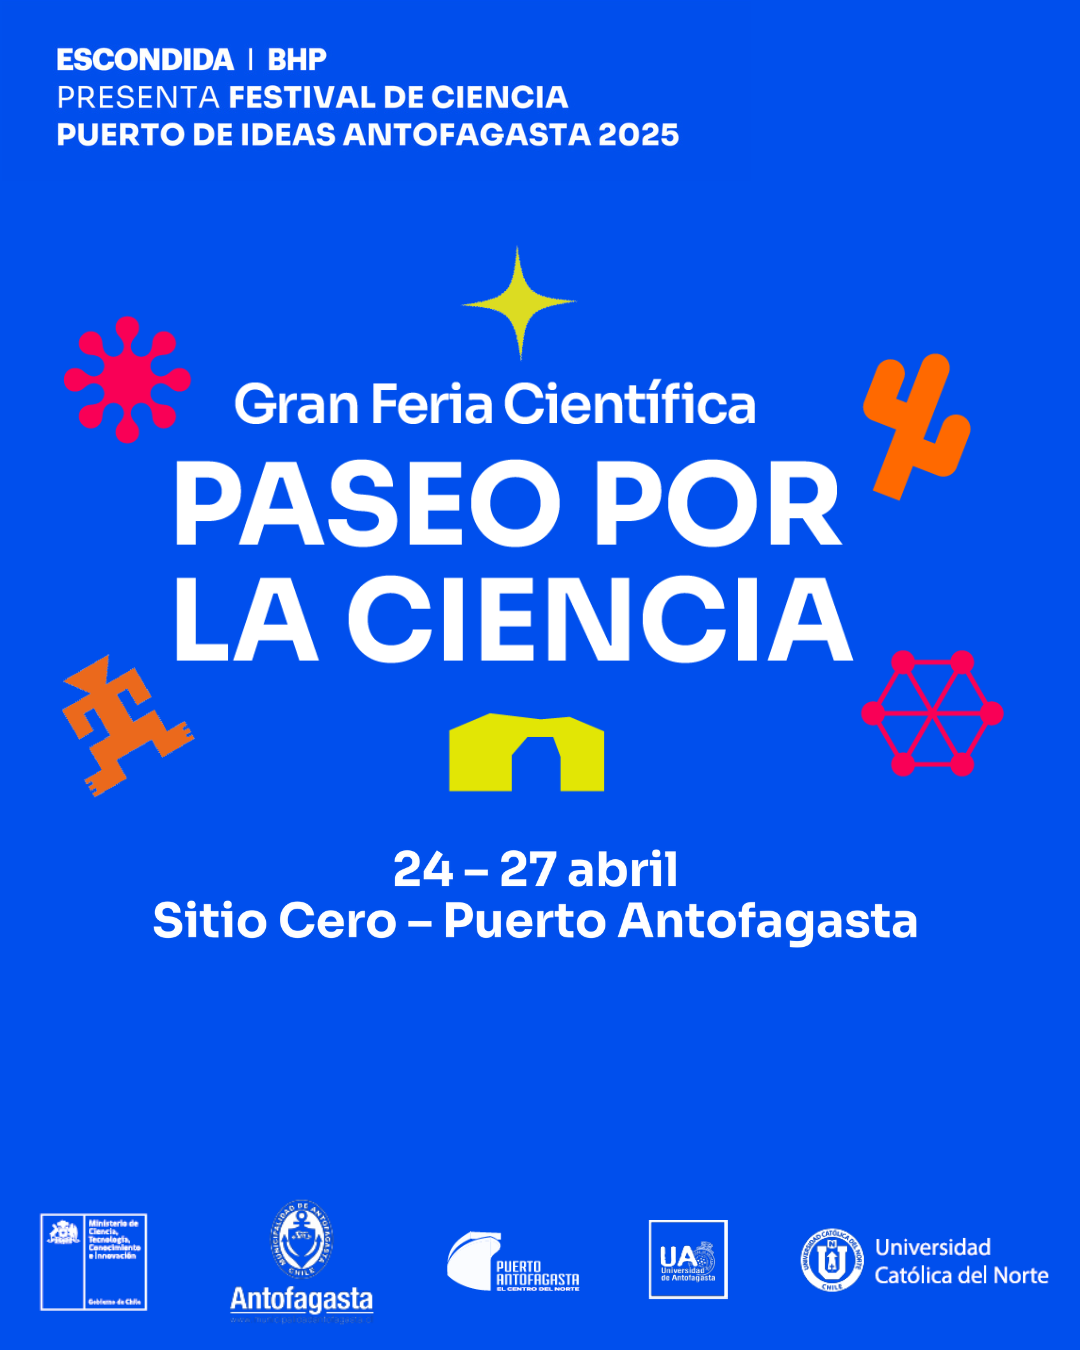

Afiche oficial de Puerto de Ideas Antofagasta 2025

Afiche ofcial de Puerto de Ideas Antofagasta 2025

Credit: Puerto de Ideas 2025